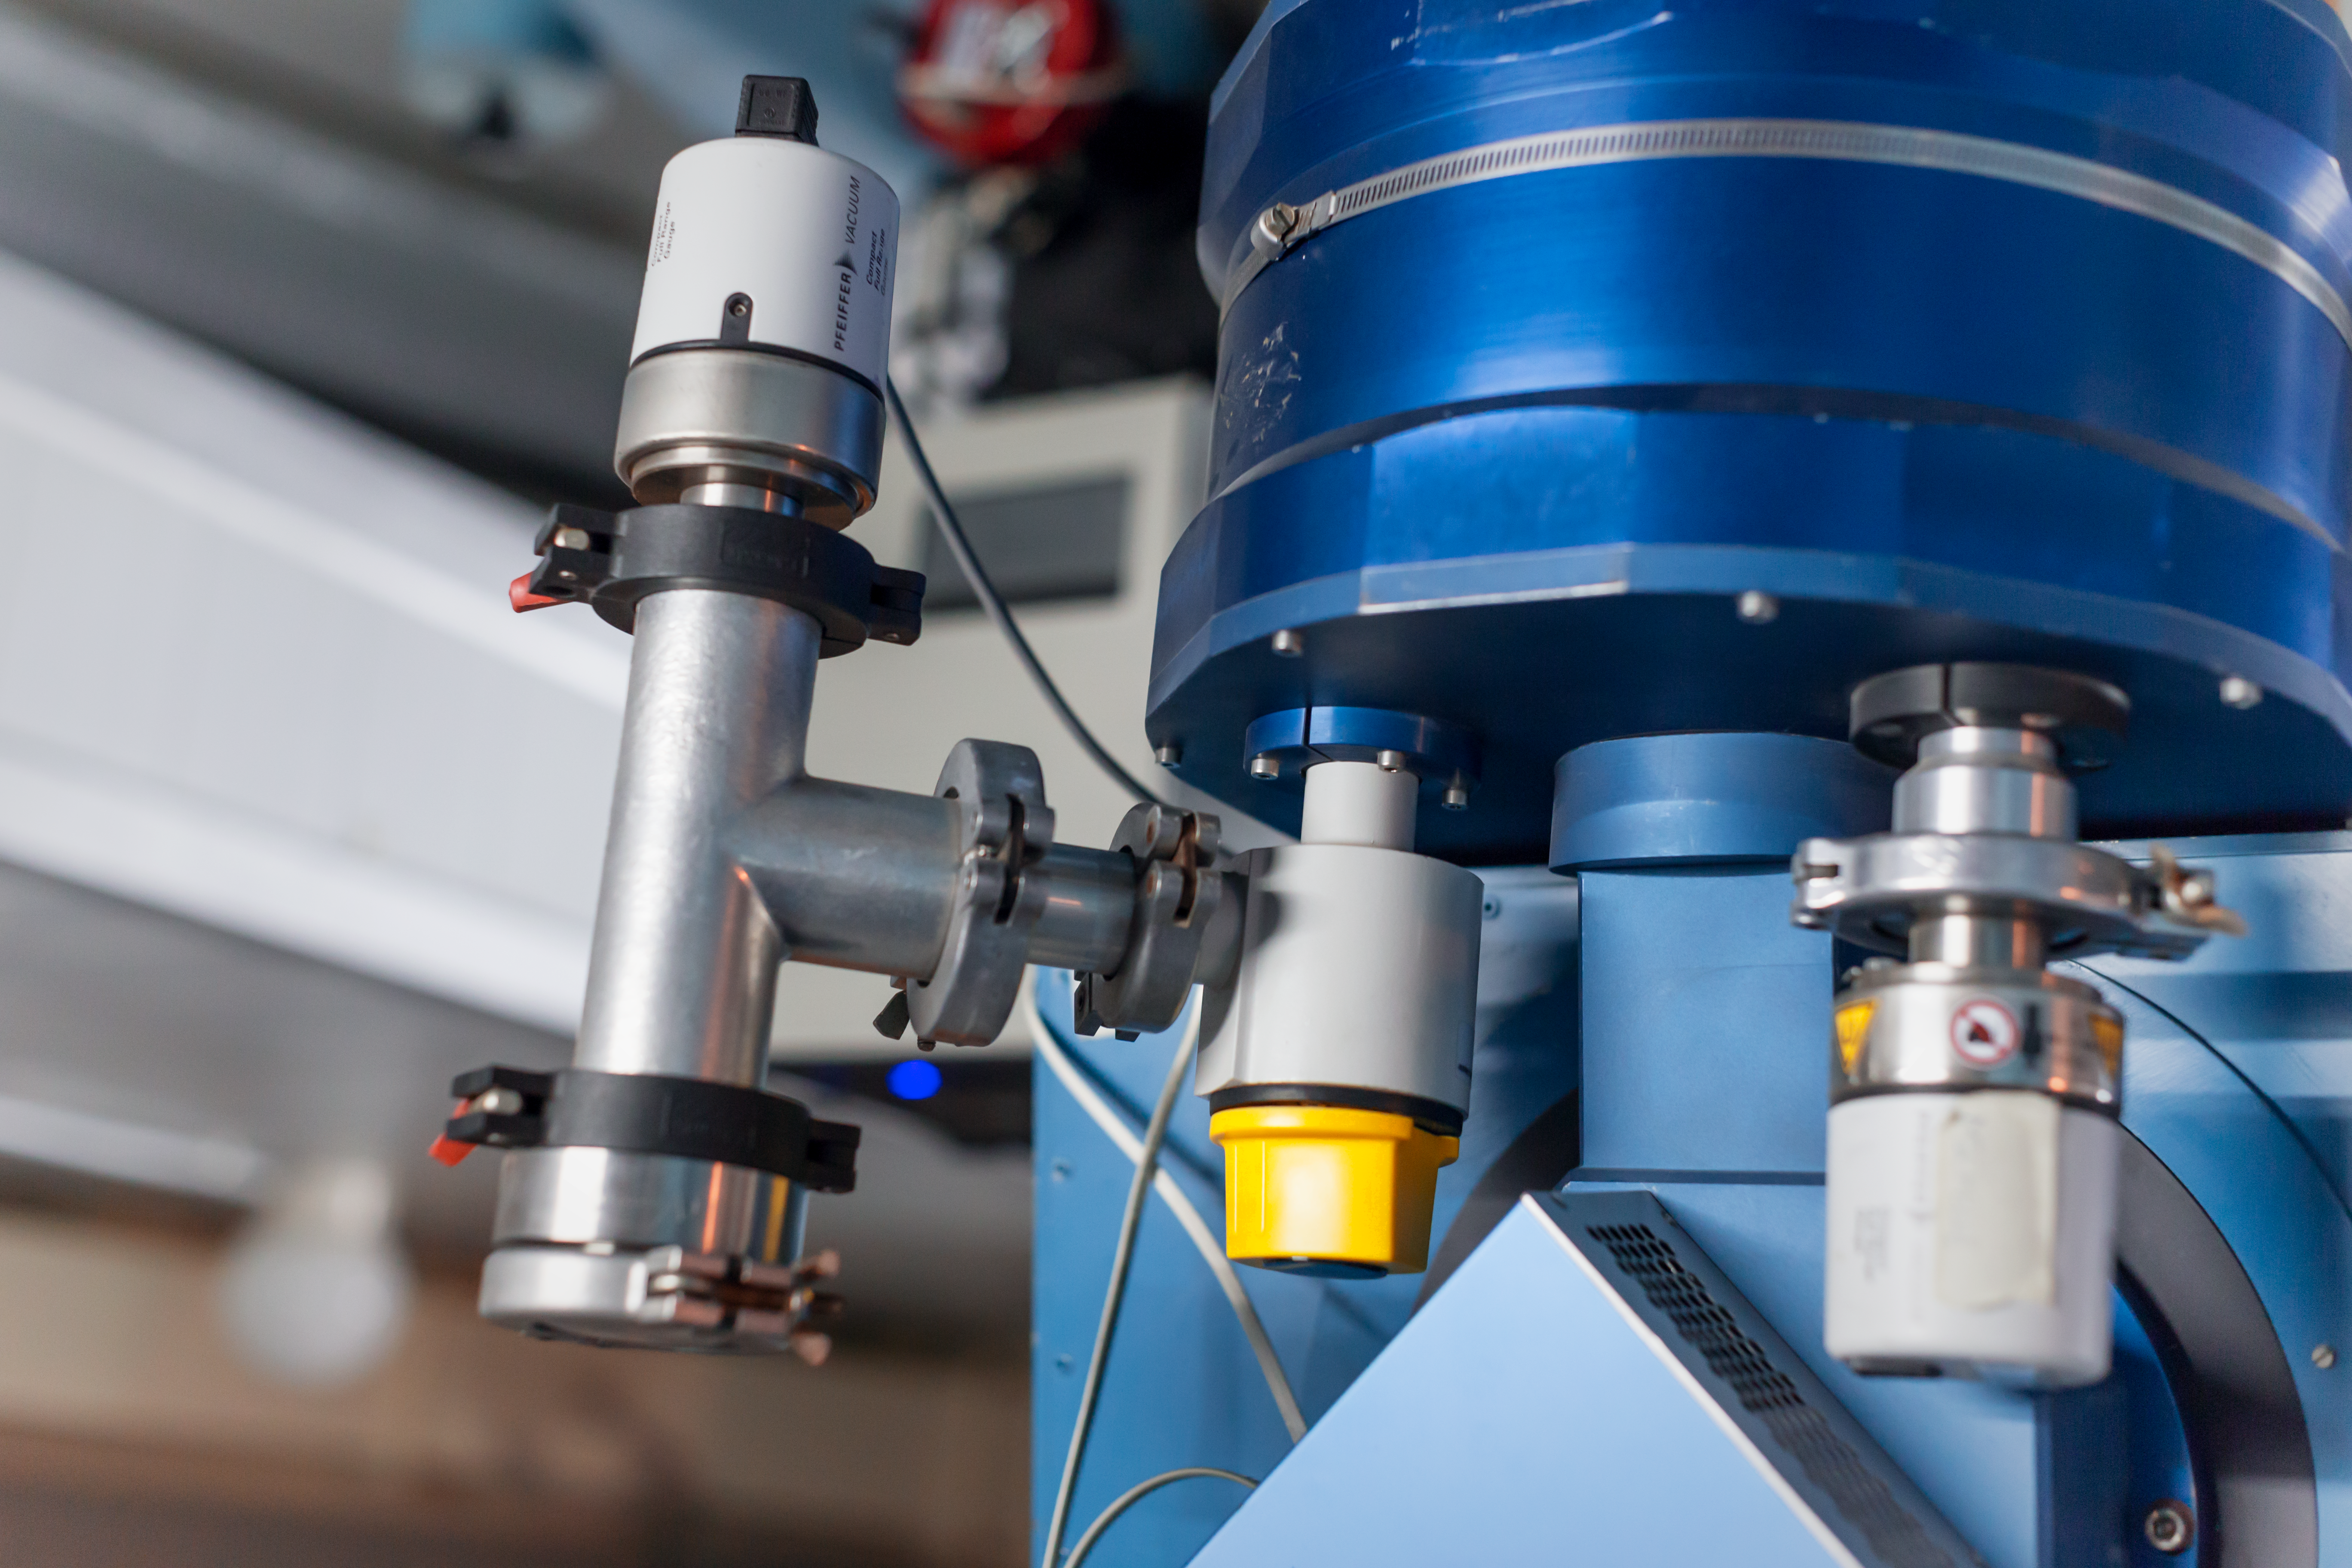

Elegant technology

Detail of the Danish 1.54-metre telescope at the La Silla Observatory.

Credit: ESO/ P. Horálek